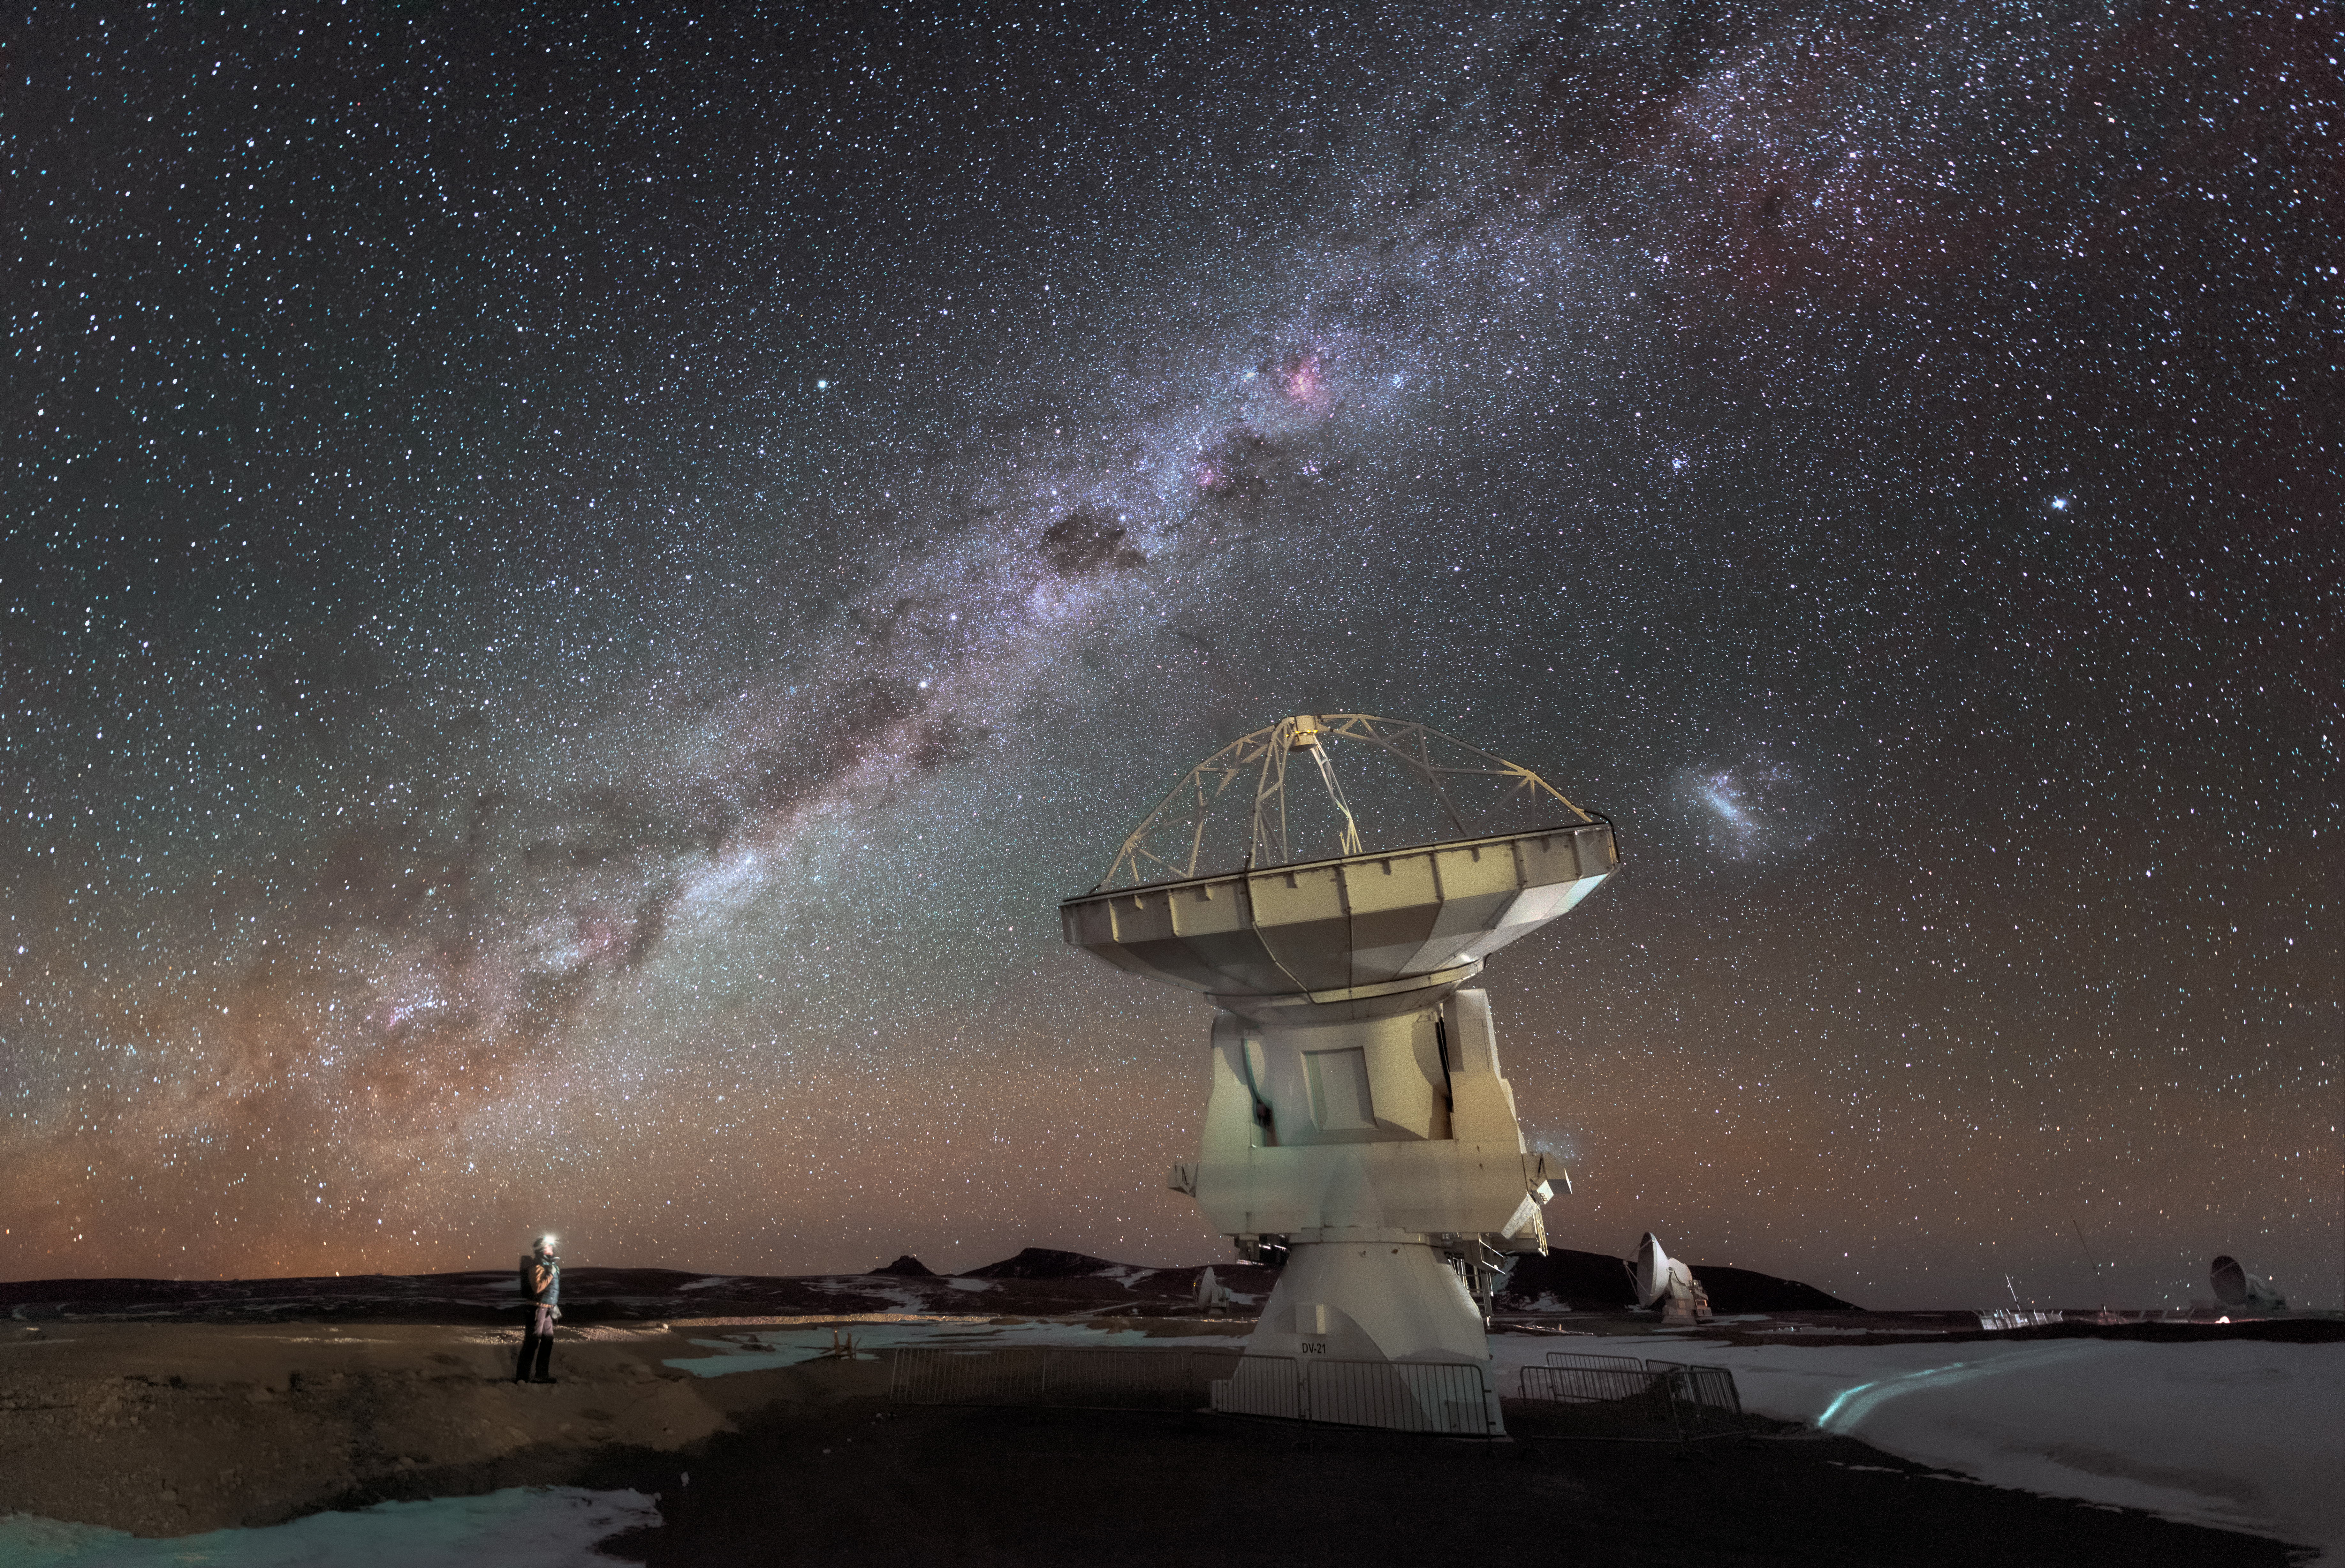

Checking-in on ALMA

A person checks in on one of the 66 antennas that constitute the Atacama Large Millimeter/Submillimeter Array (ALMA).

Credit: D. Kordan/ESO